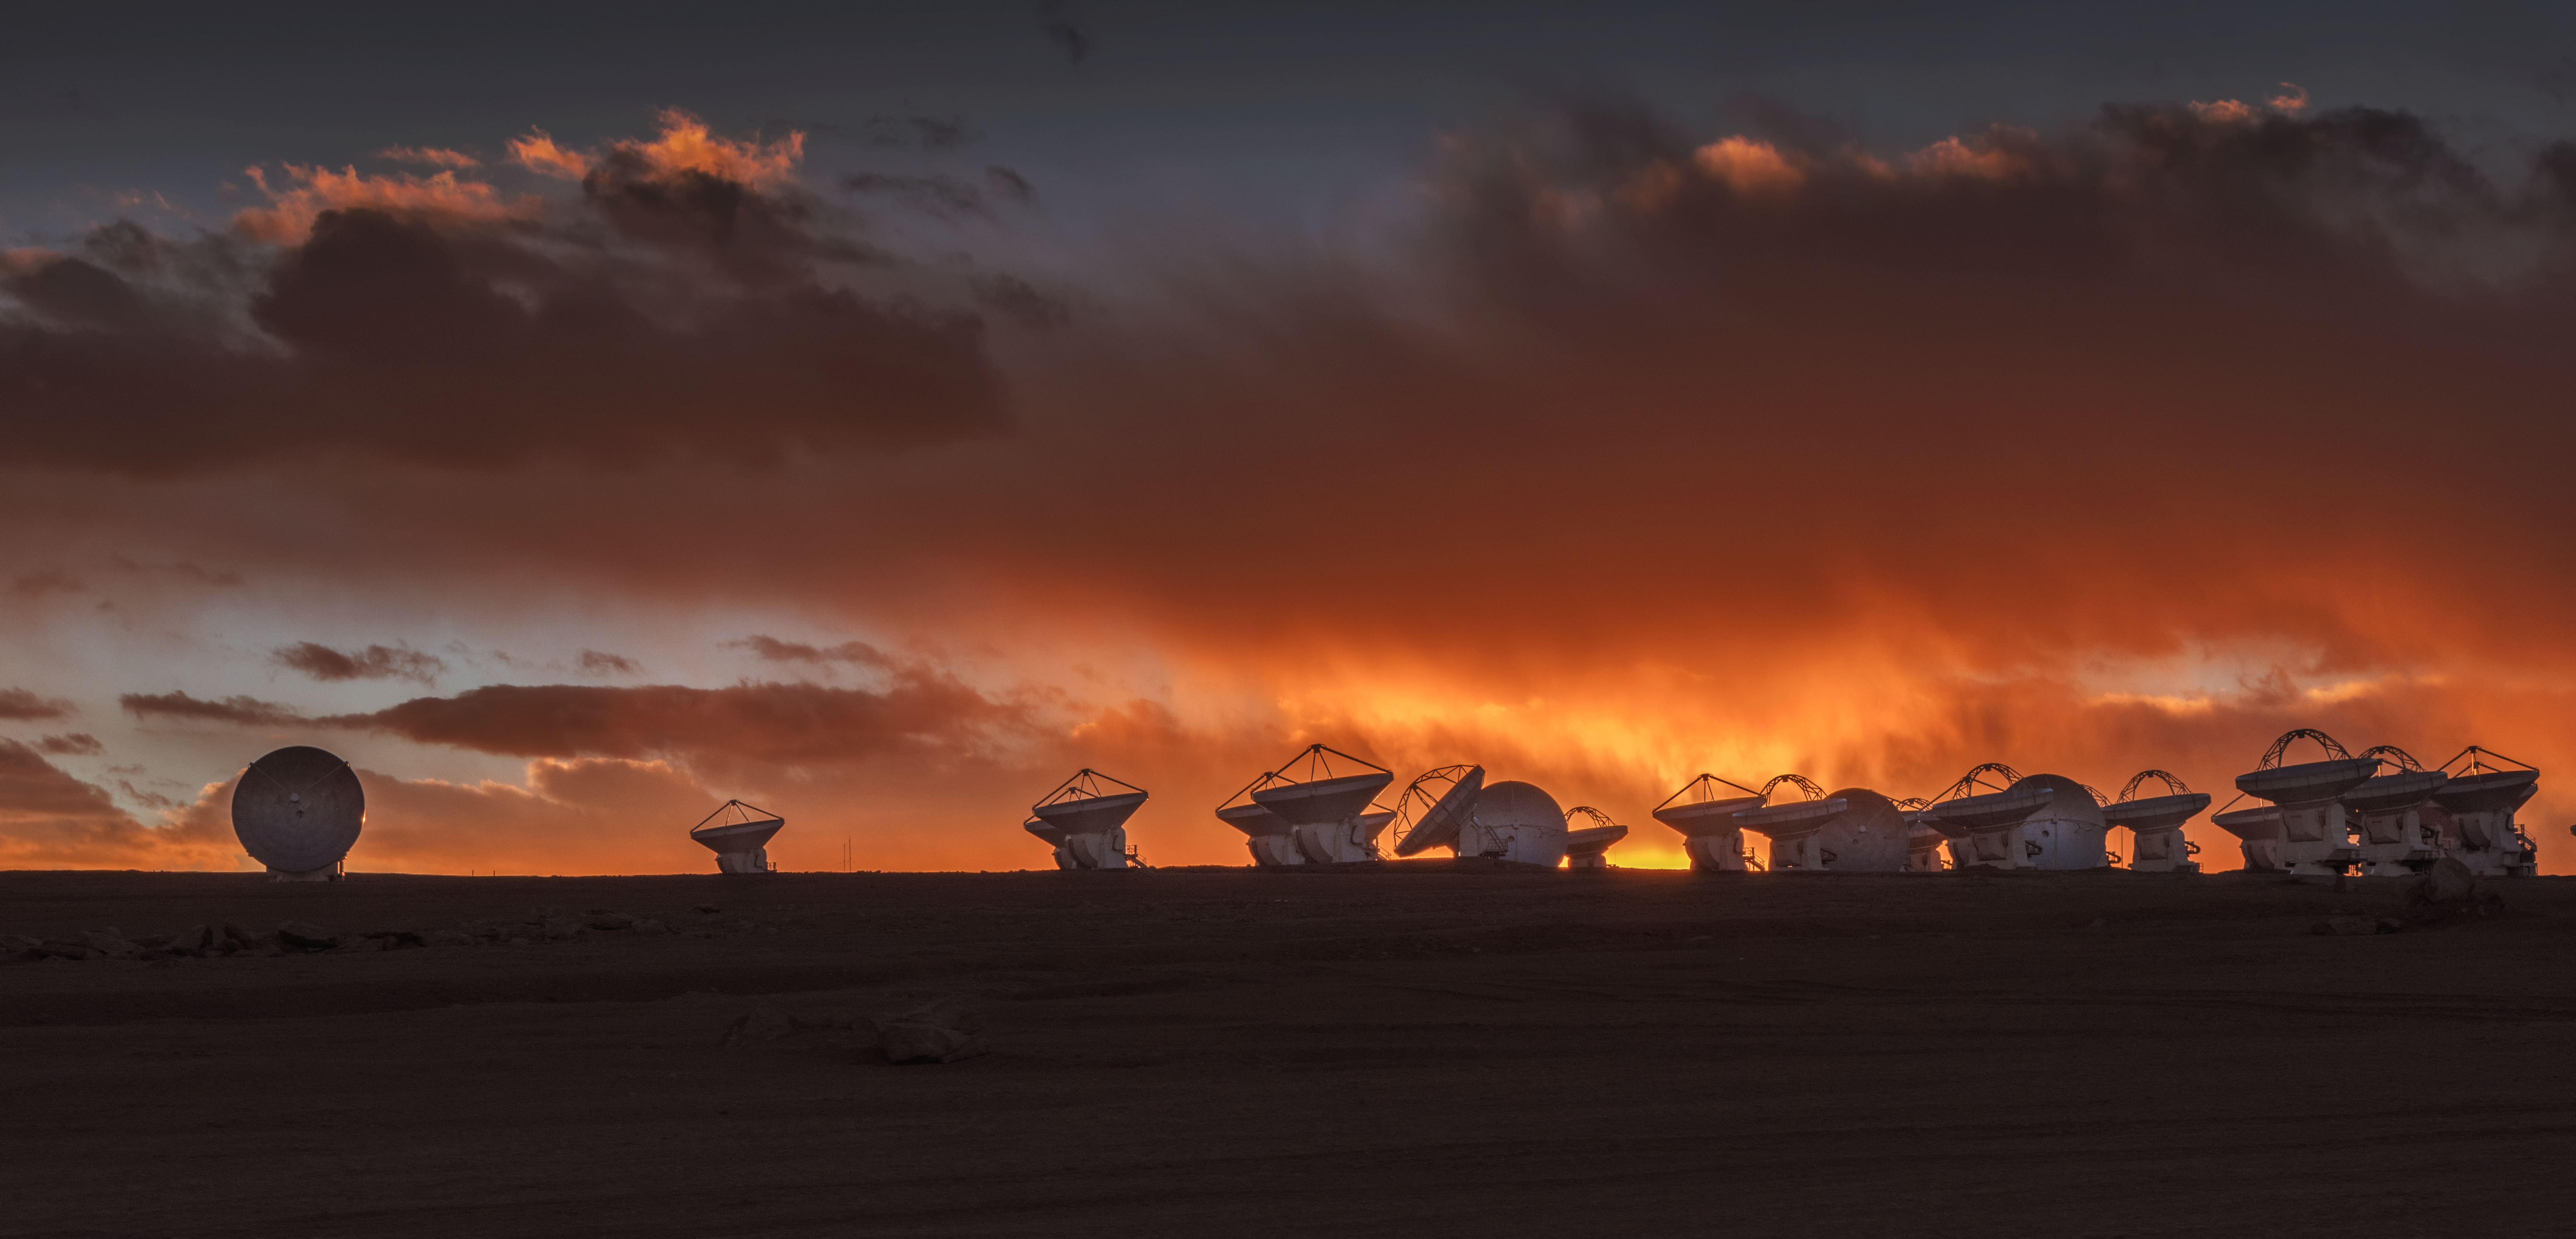

Burnt orange ALMA

An incredible contrast between the silhouette of the ground and some of the antennas that make up the Atacama Large Millimetre Array (ALMA), and the stunning sunlit orange clouds in the Chilean sky.

Credit: ESO